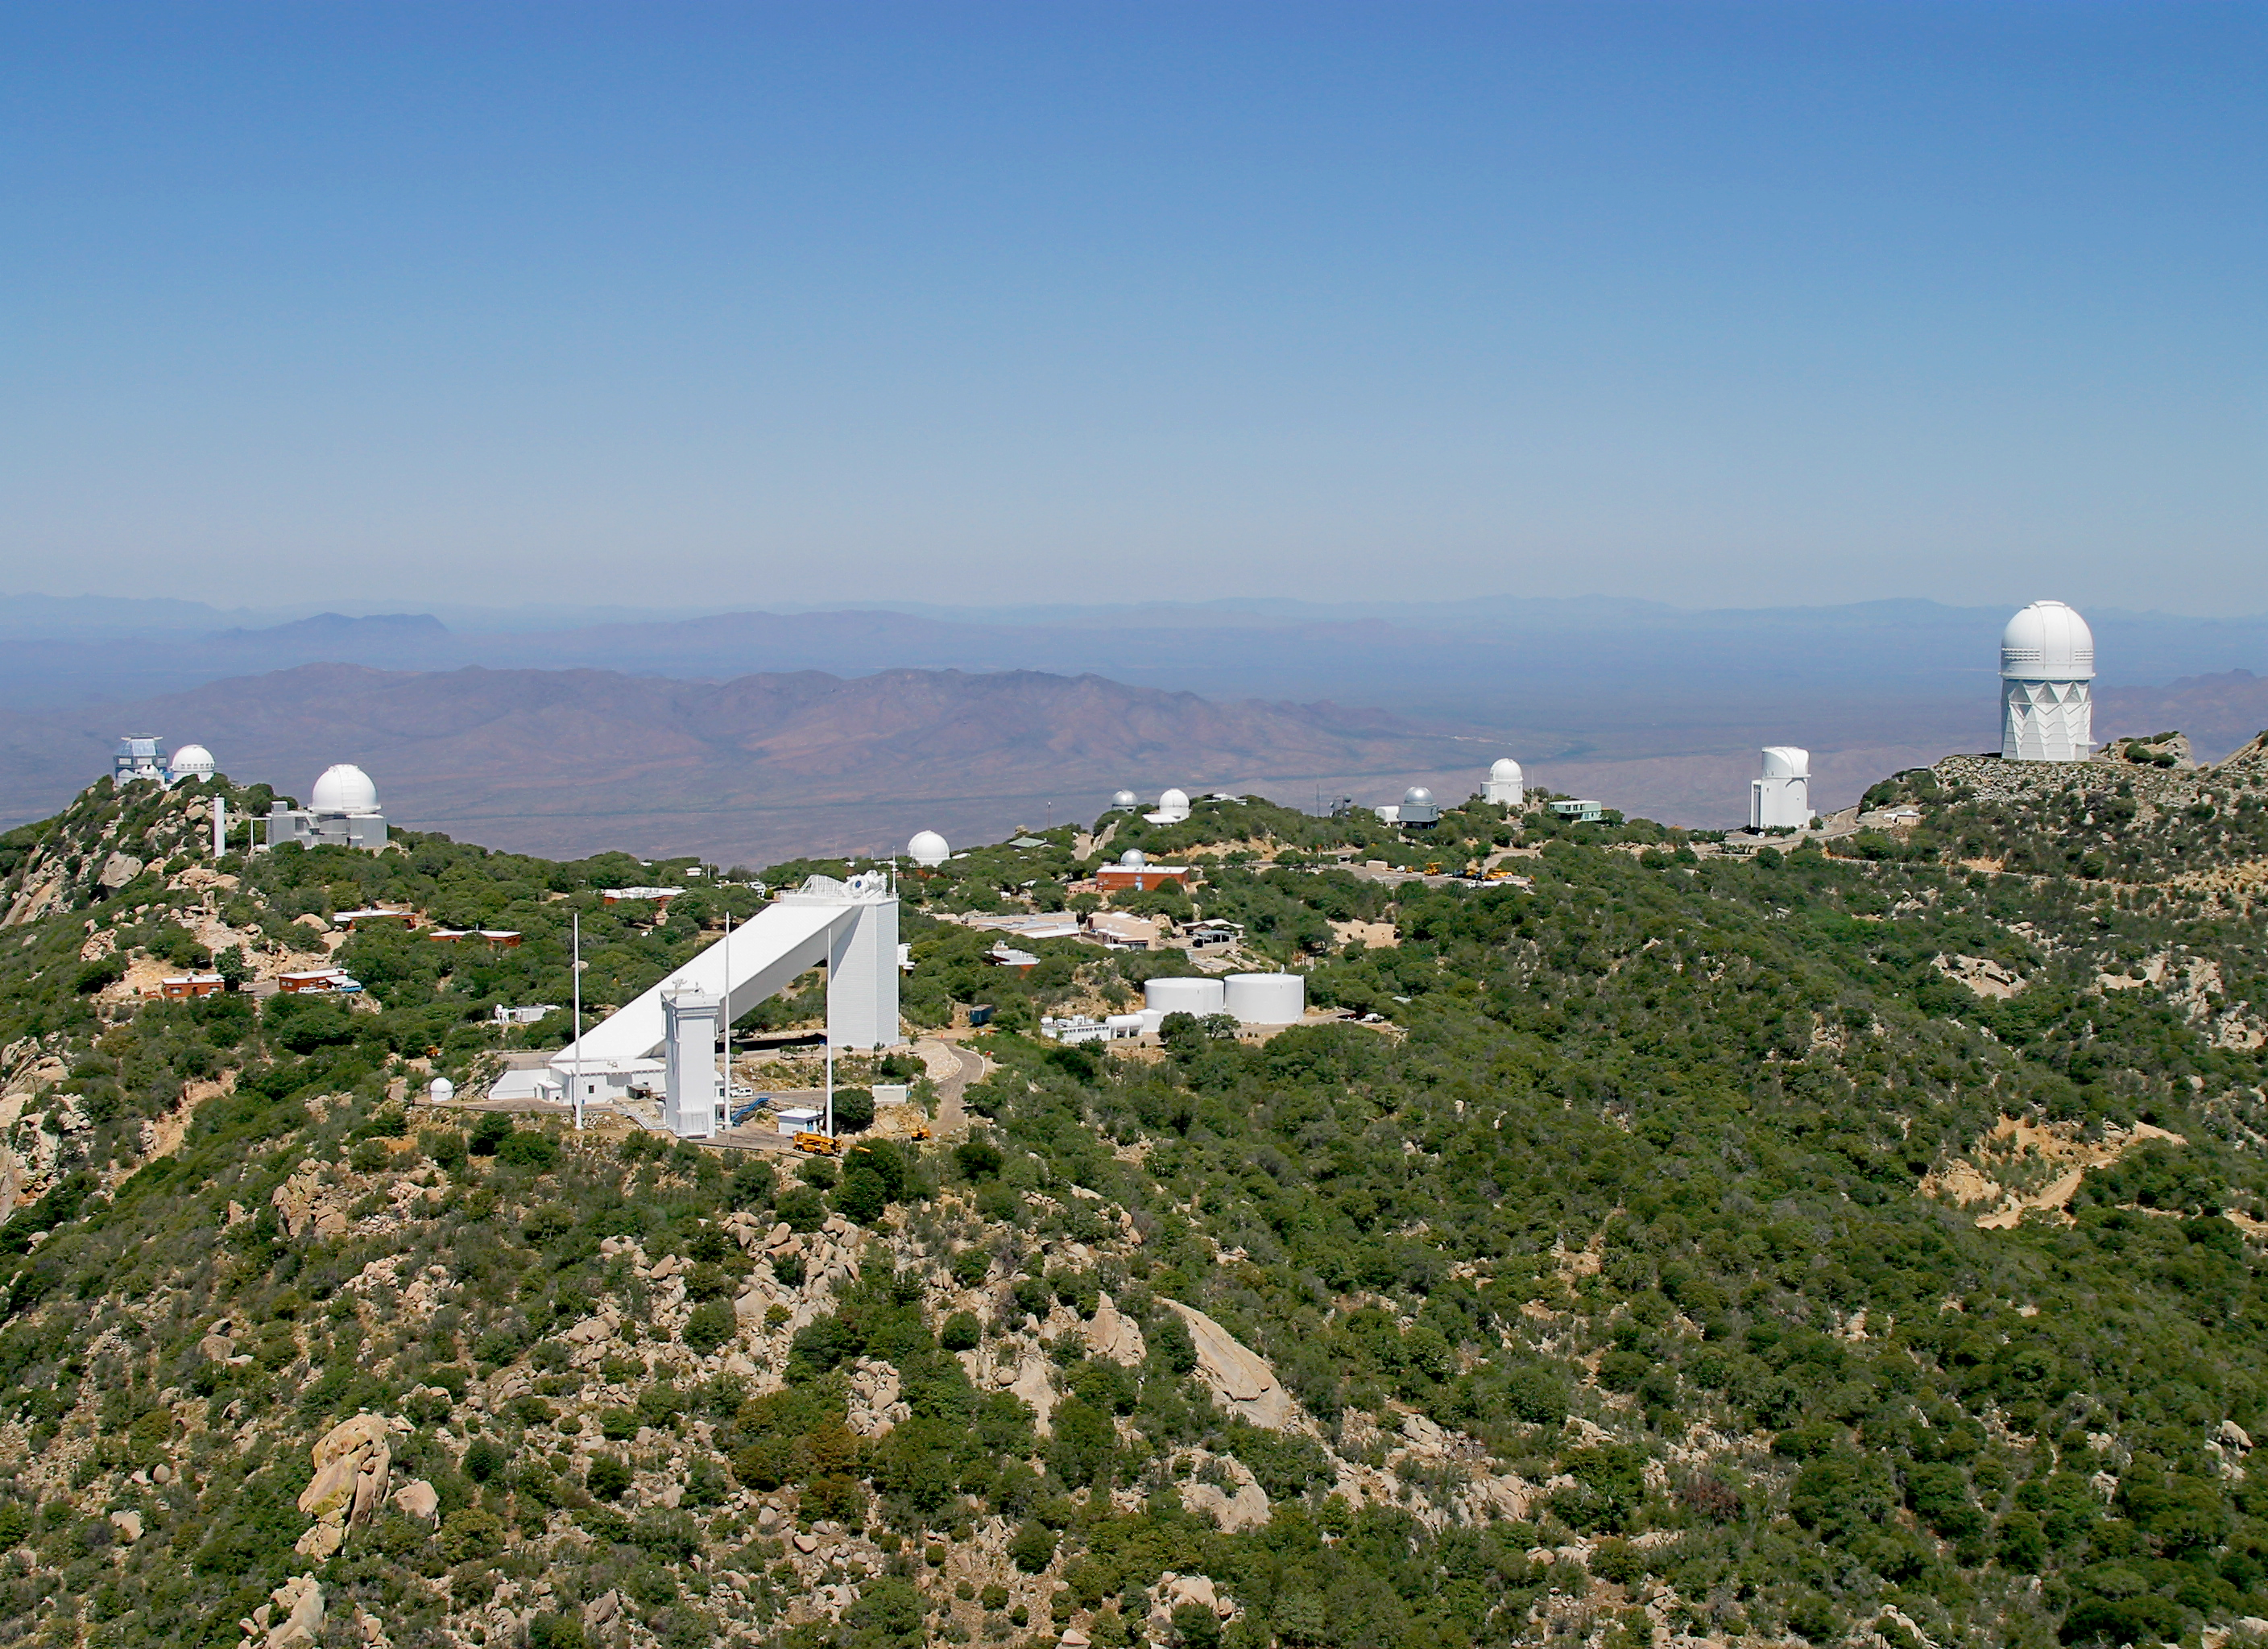

The History of Iolkam Du’ag and the Birth of Kitt Peak National Observatory to be Explored on March 22nd

Aerial view of Kitt Peak National Observatory

Credit: NOIRLab